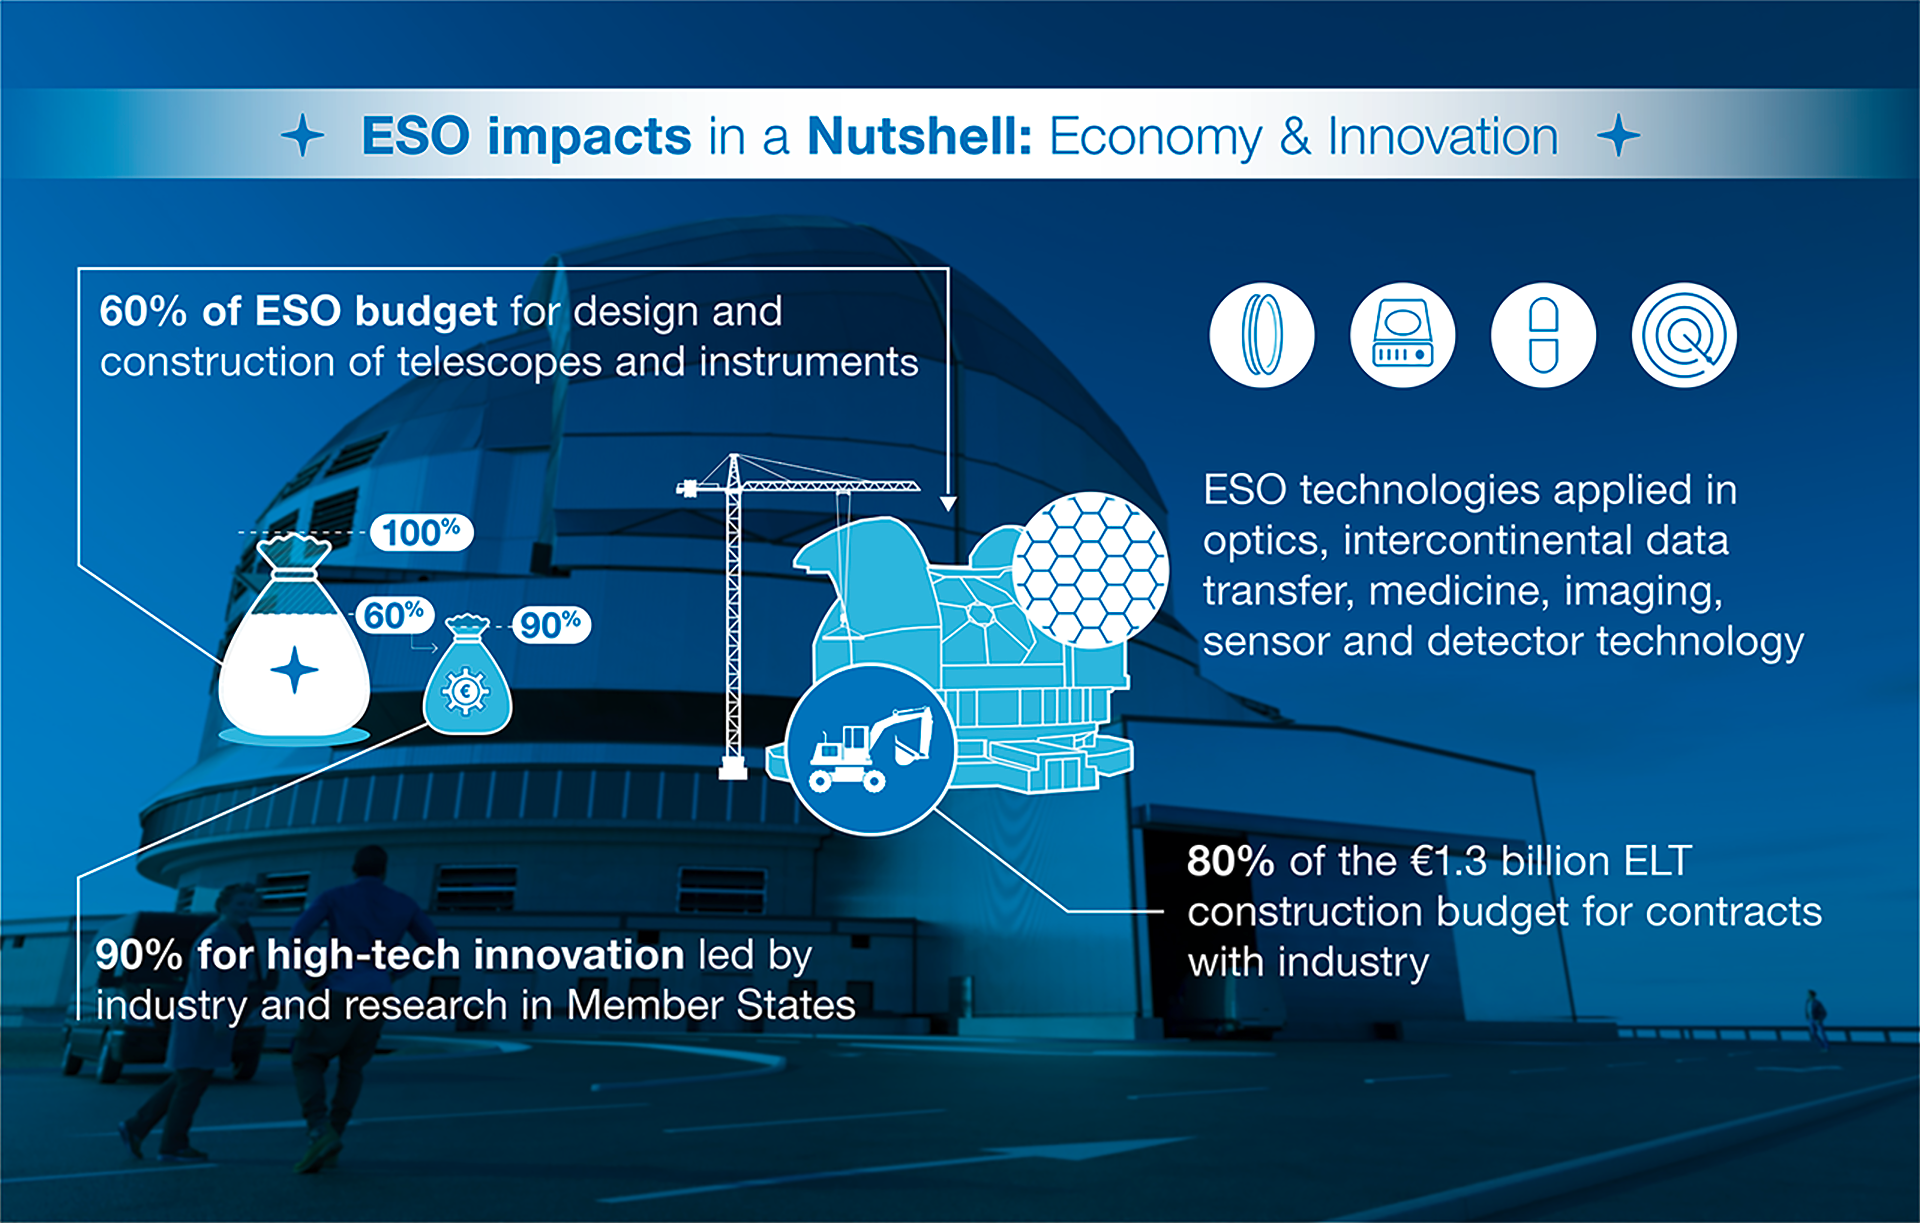

How ESO benefits its Member States - 7

This graph is related to the publication ESO’s Benefits to Society.

Credit: ESO